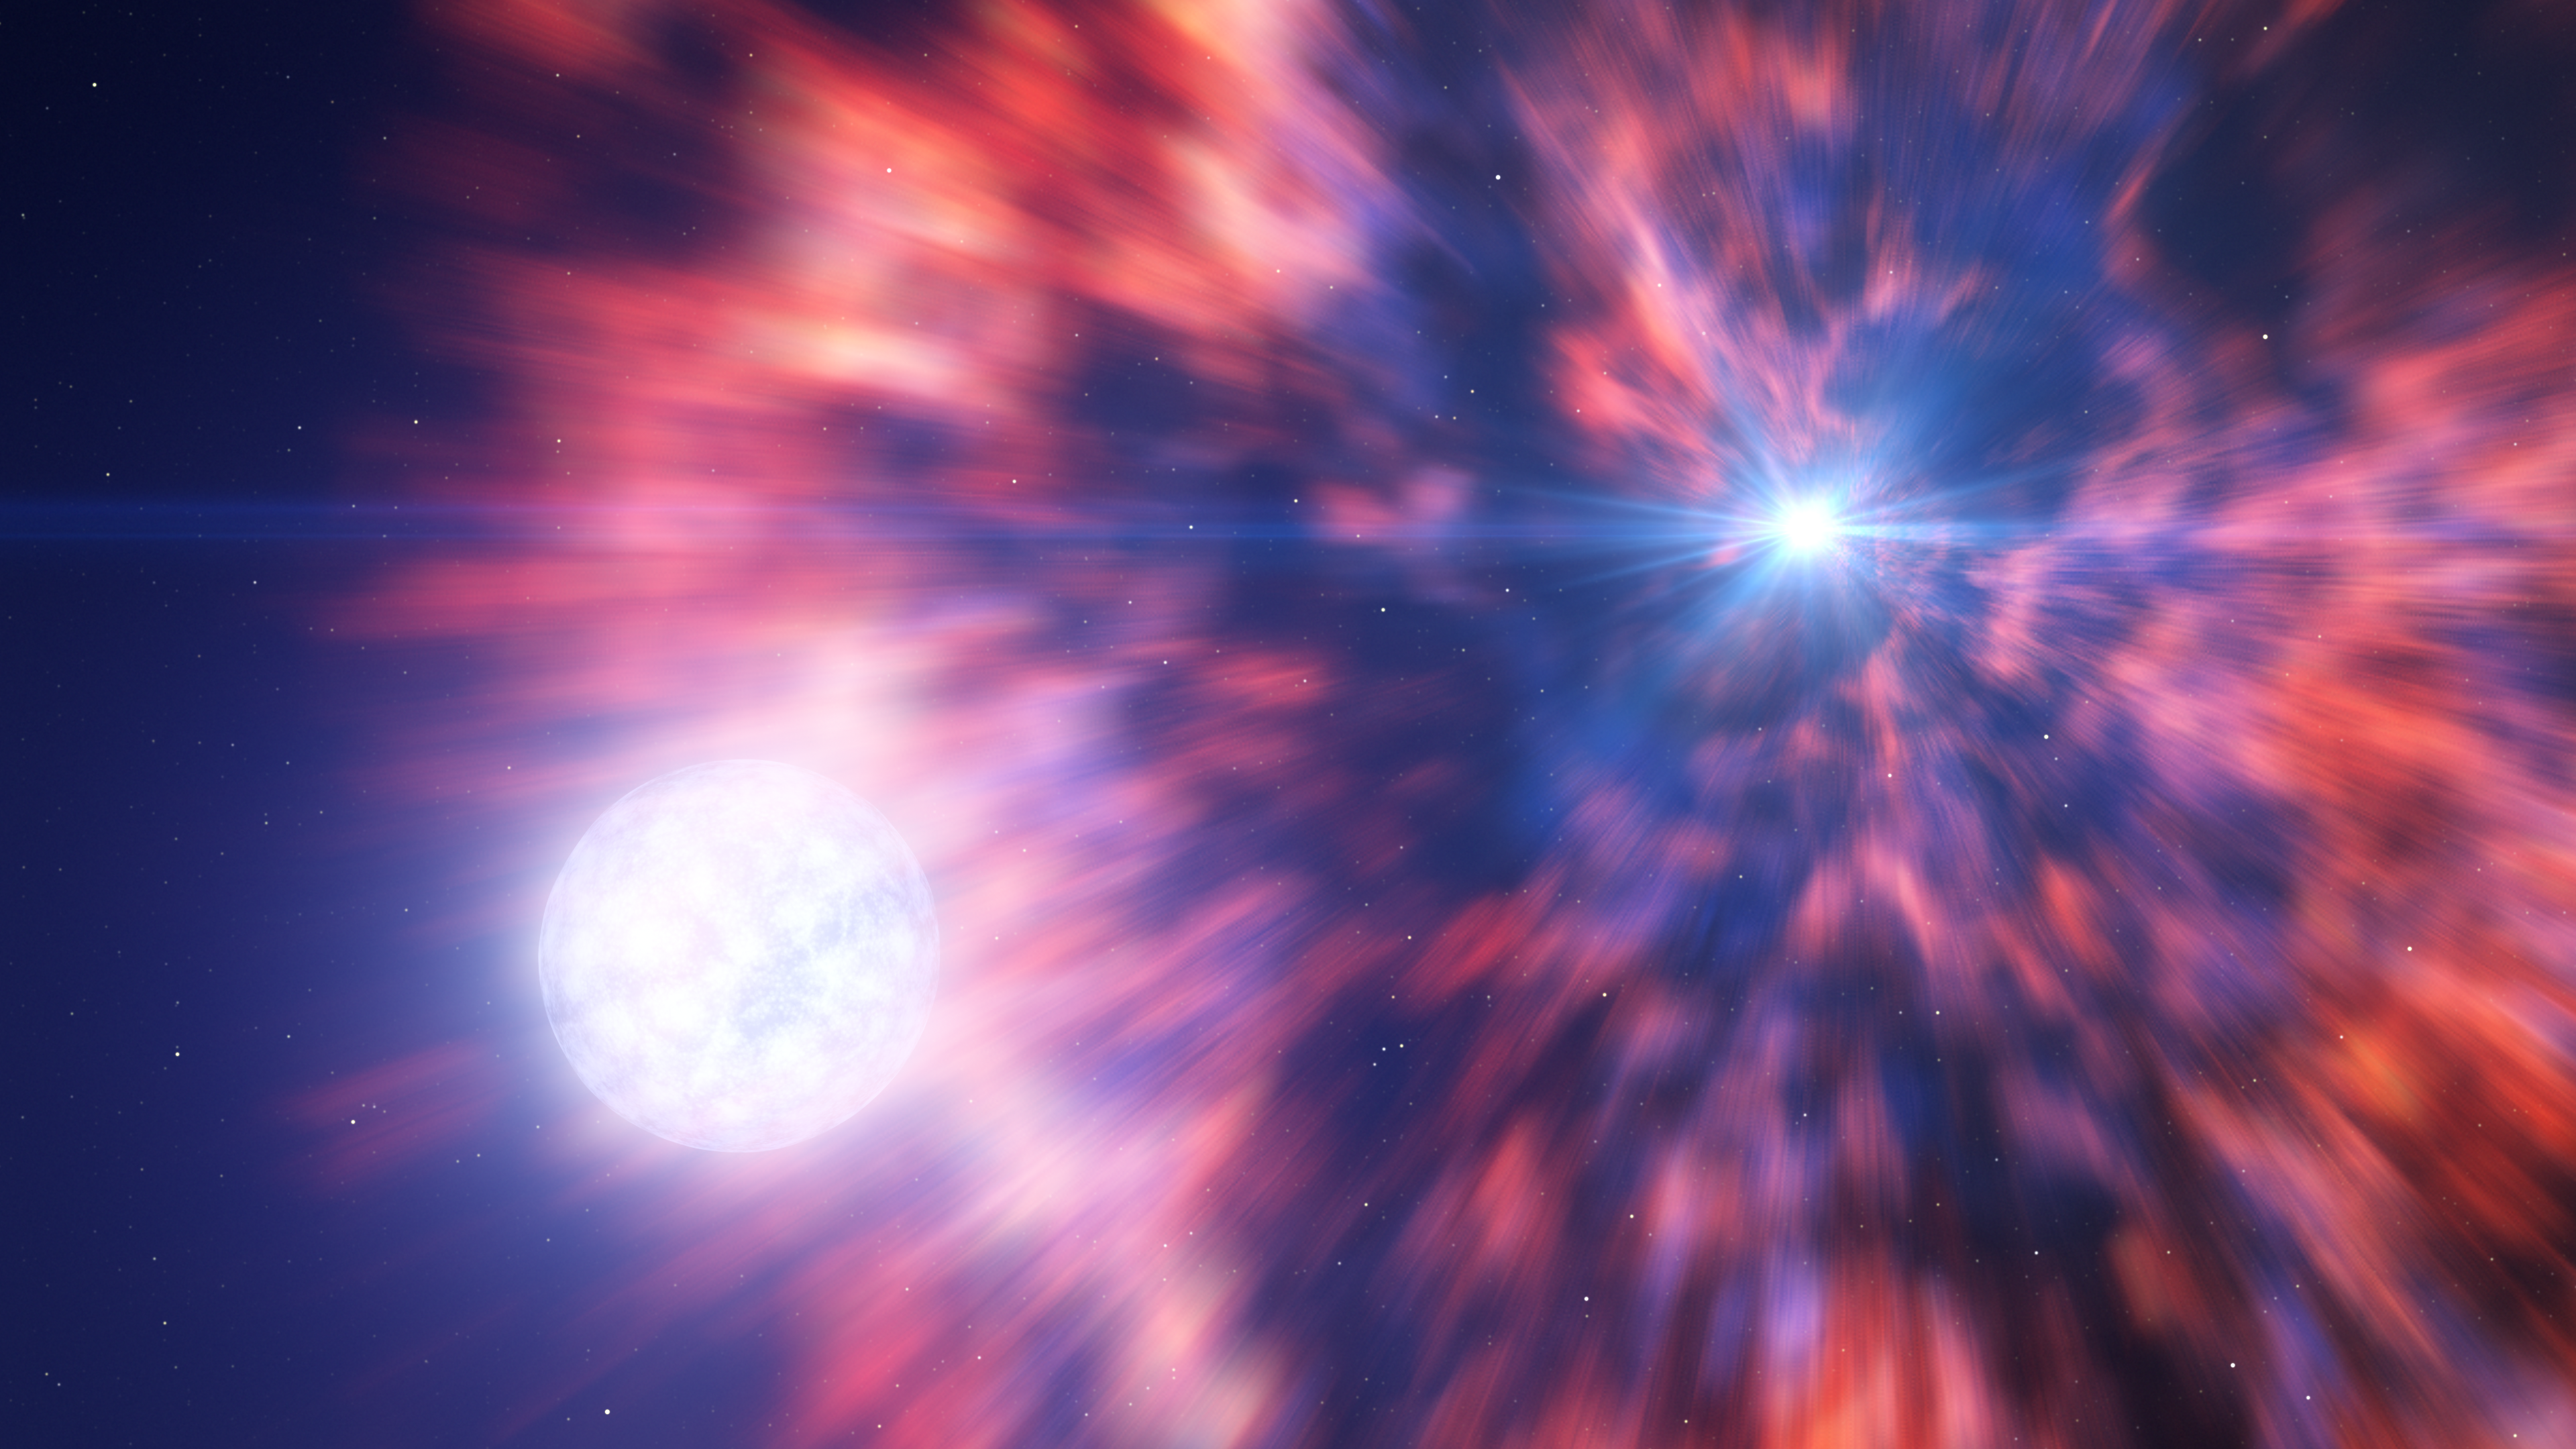

A star goes supernova in a binary system

This artist’s impression is based on the aftermath of a supernova explosion as seen by two teams of astronomers with both ESO’s Very Large Telescope (VLT) and ESO’s New Technology Telescope (NTT). The supernova observed, SN 2022jli, occurred when a massive star died in a fiery explosion, leaving behind a compact object — a neutron star or a black hole. This dying star, however, had a companion which was able to survive this violent event. The periodic interactions between the compact object and its companion left periodic signals in the data, which revealed that the supernova explosion had indeed resulted in a compact object.

Credit: ESO/L. Calçada